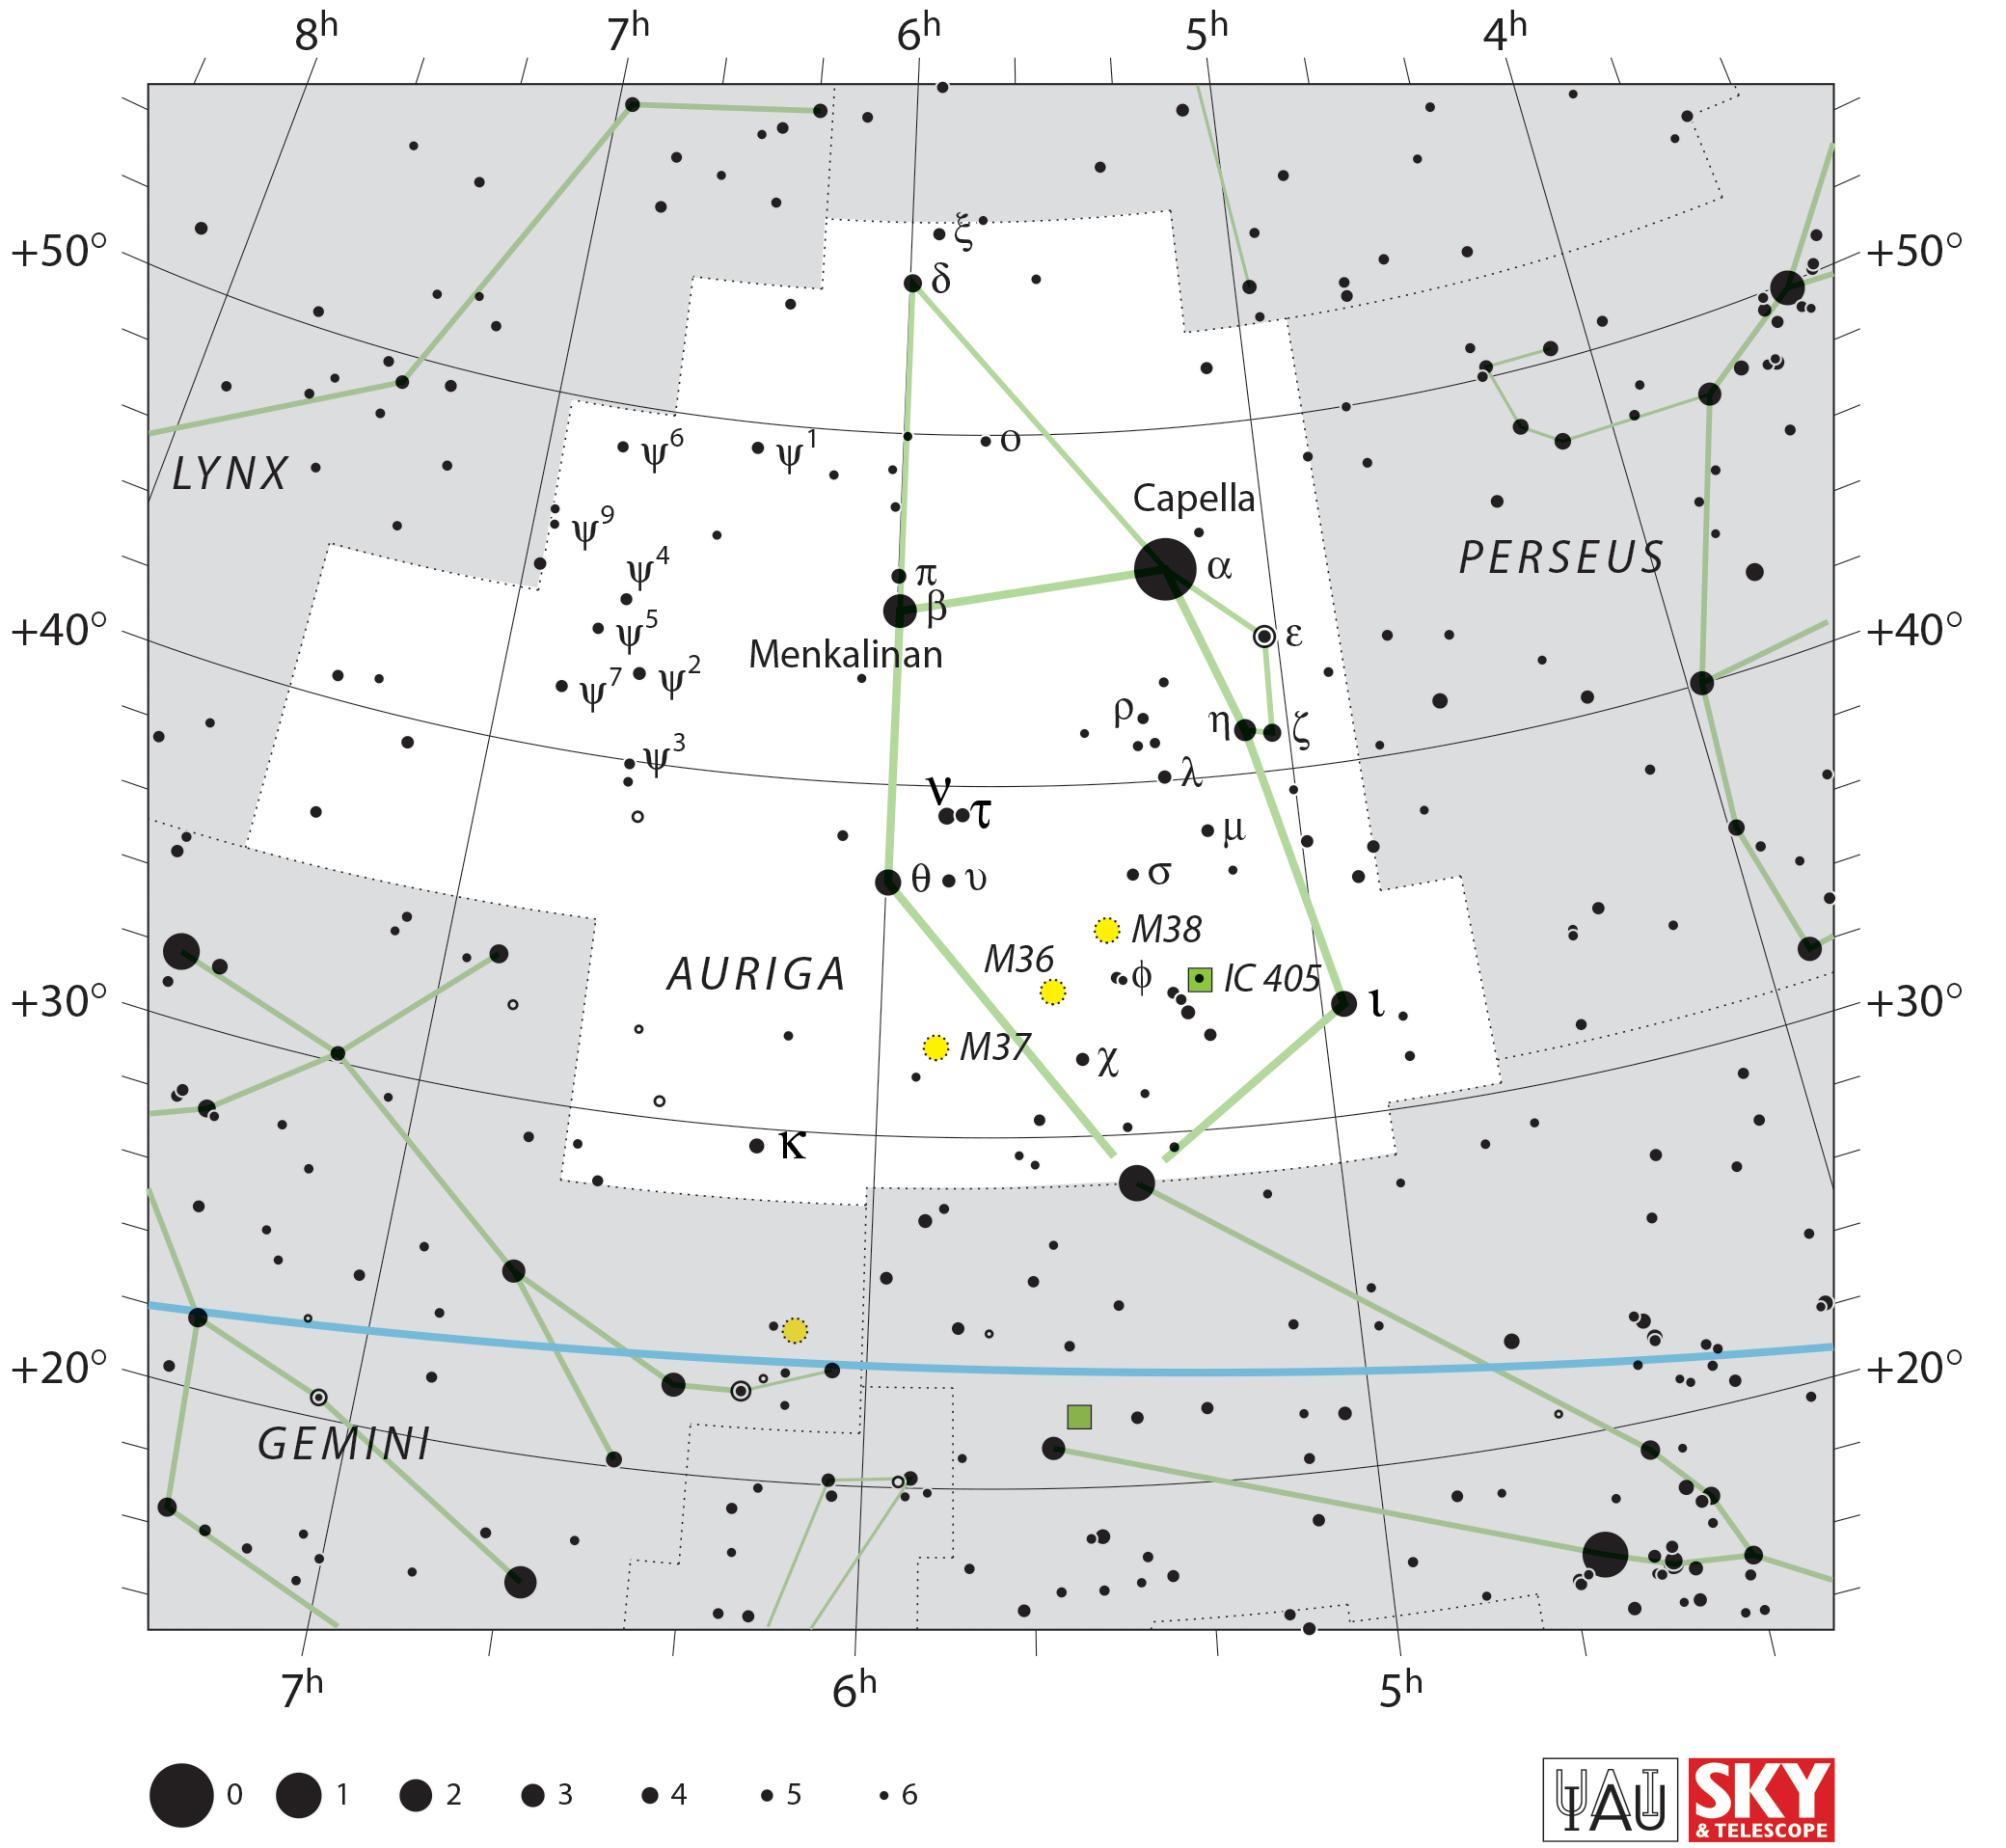

Auriga

Credit: IAU and Sky & Telescope